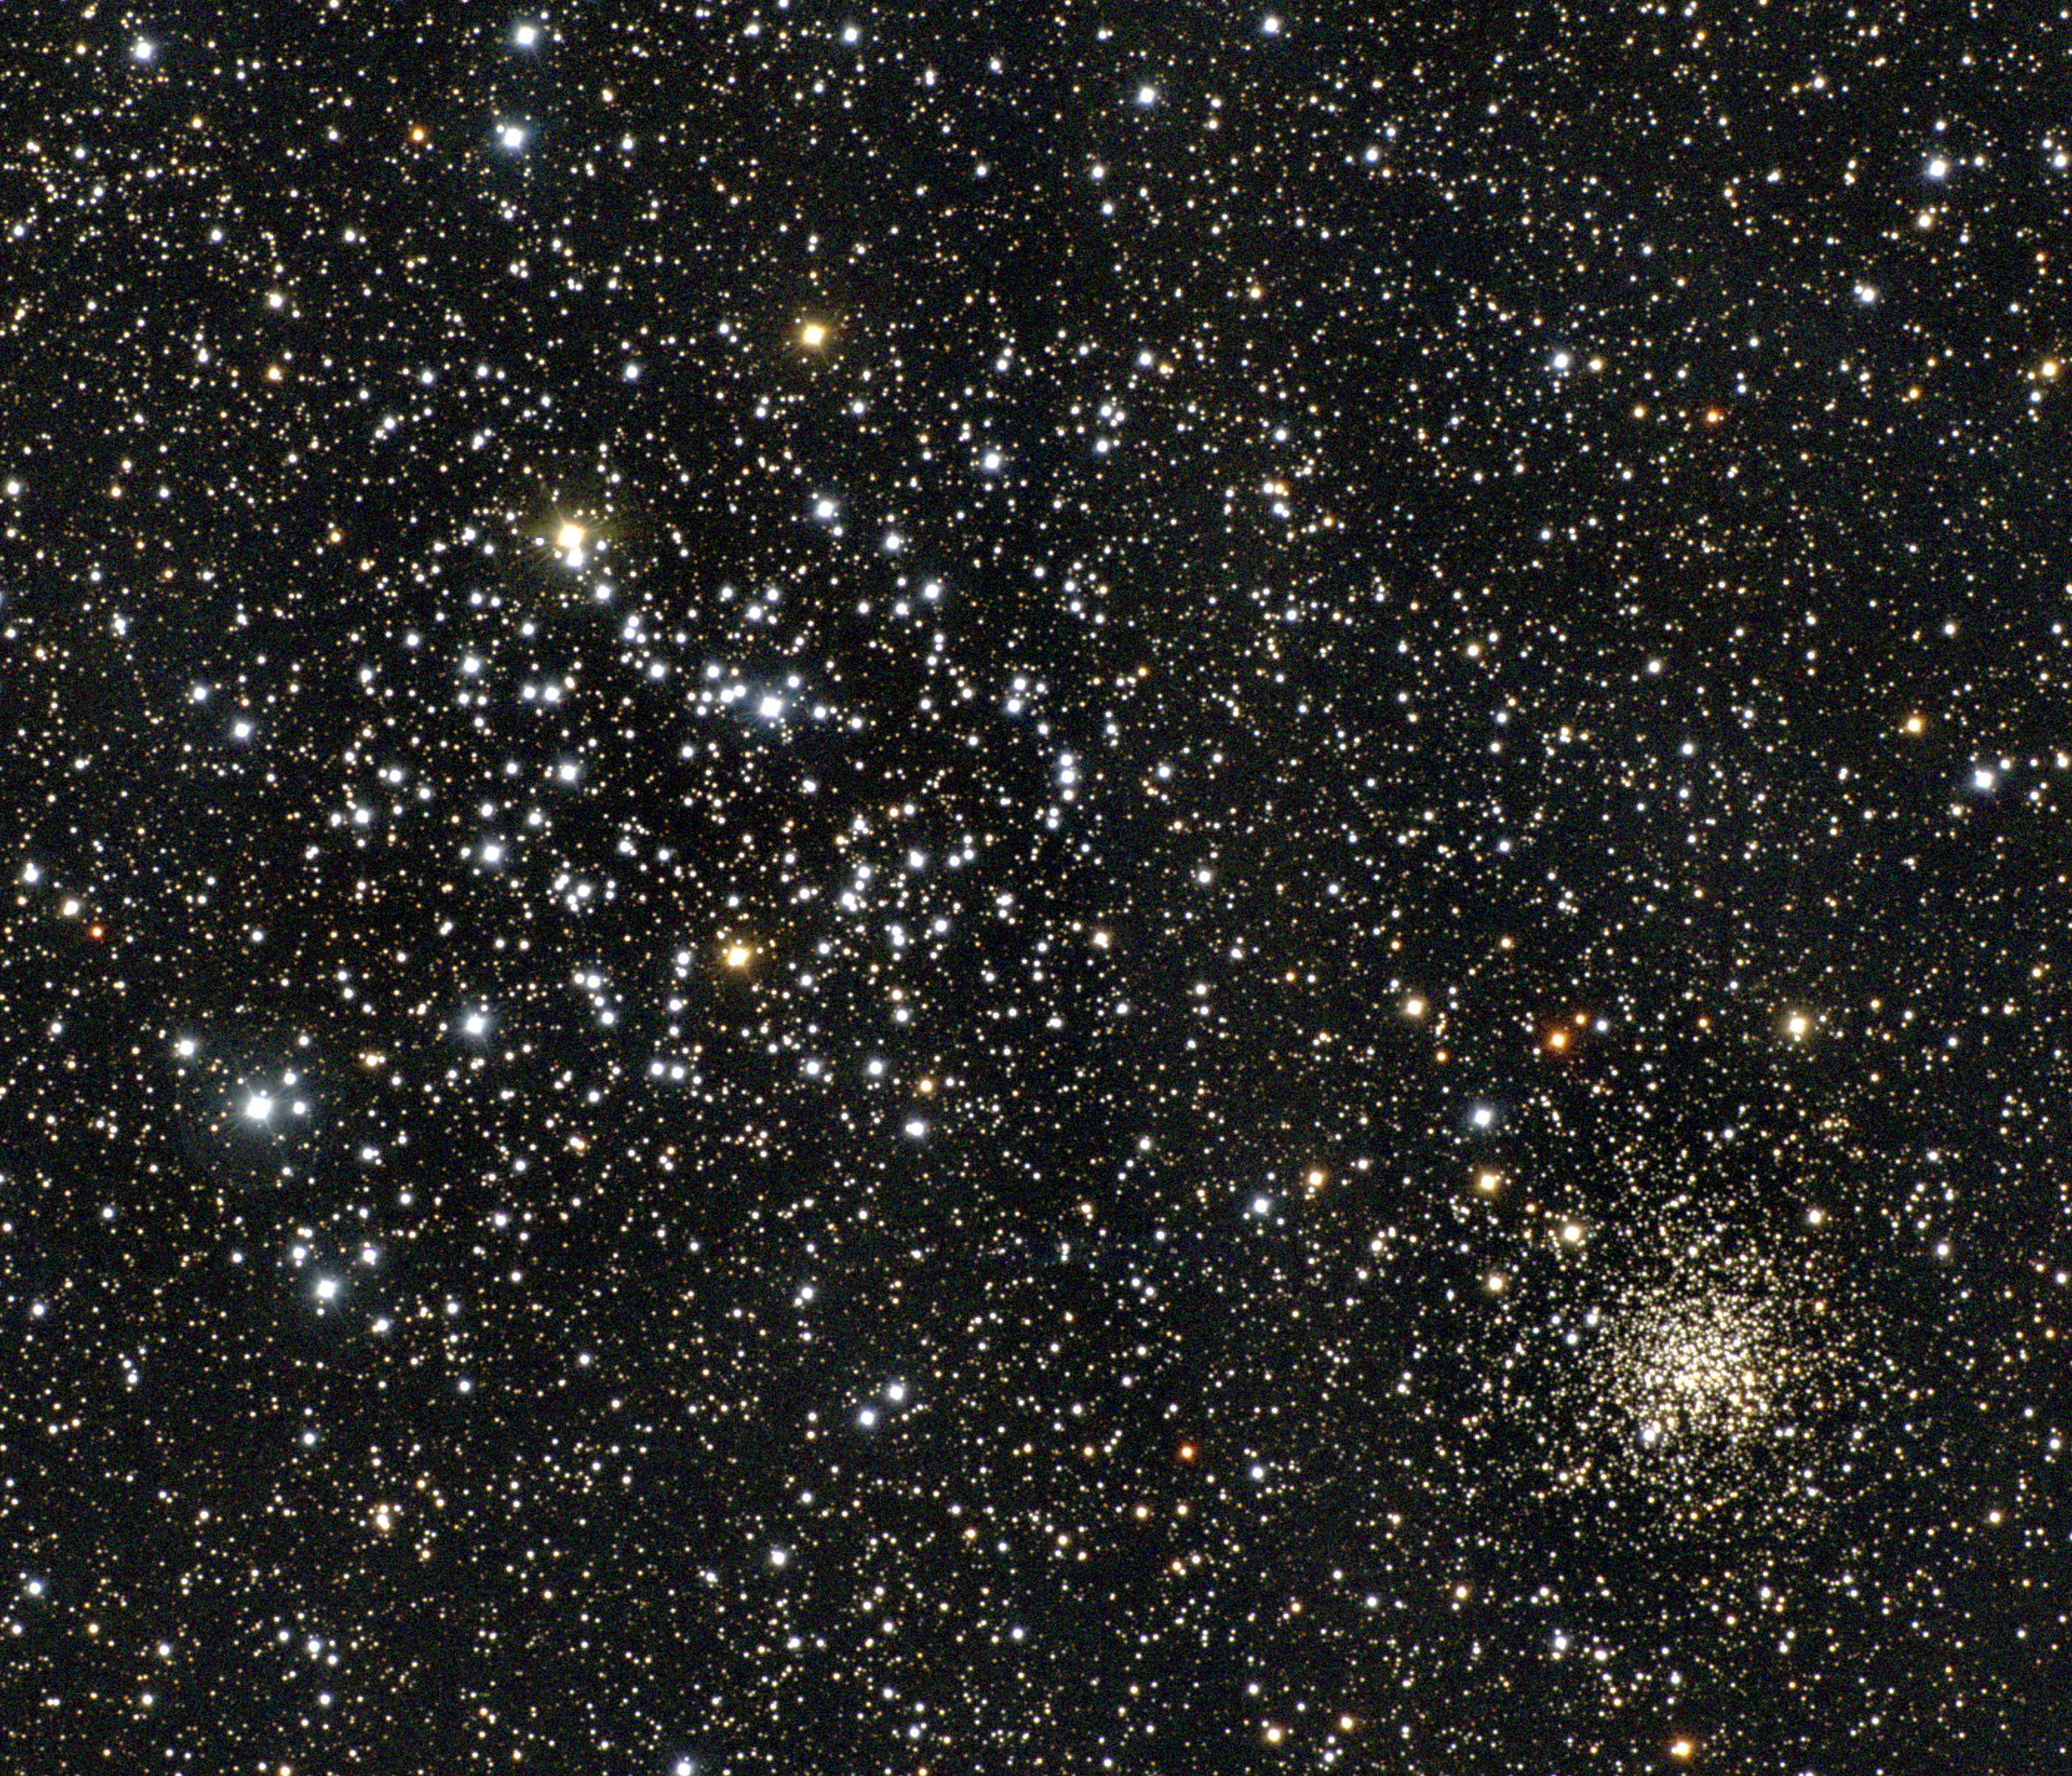

M35, NGC 2158

The open cluster M35 in the constellation Gemini contains a couple of hundred stars and is visible to the naked eye under good conditions. NGC2158, its fainter but compact neighbor to the south-west (lower right), is much harder to see in small telescopes, although prominent in this CCD image from a research telescope on a good mountain. M35 is about 2800 light-years away and some 110 million years old. This approximately true-color picture was created from twelve images taken in January 1997 using BVR colors, at the Burrell Schmidt telescope of Case Western Reserve University's Warner and Swasey Observatory located on Kitt Peak, near Tucson, Arizona. Image size

Credit: N.A.Sharp/NOIRLab/NSF/AURA